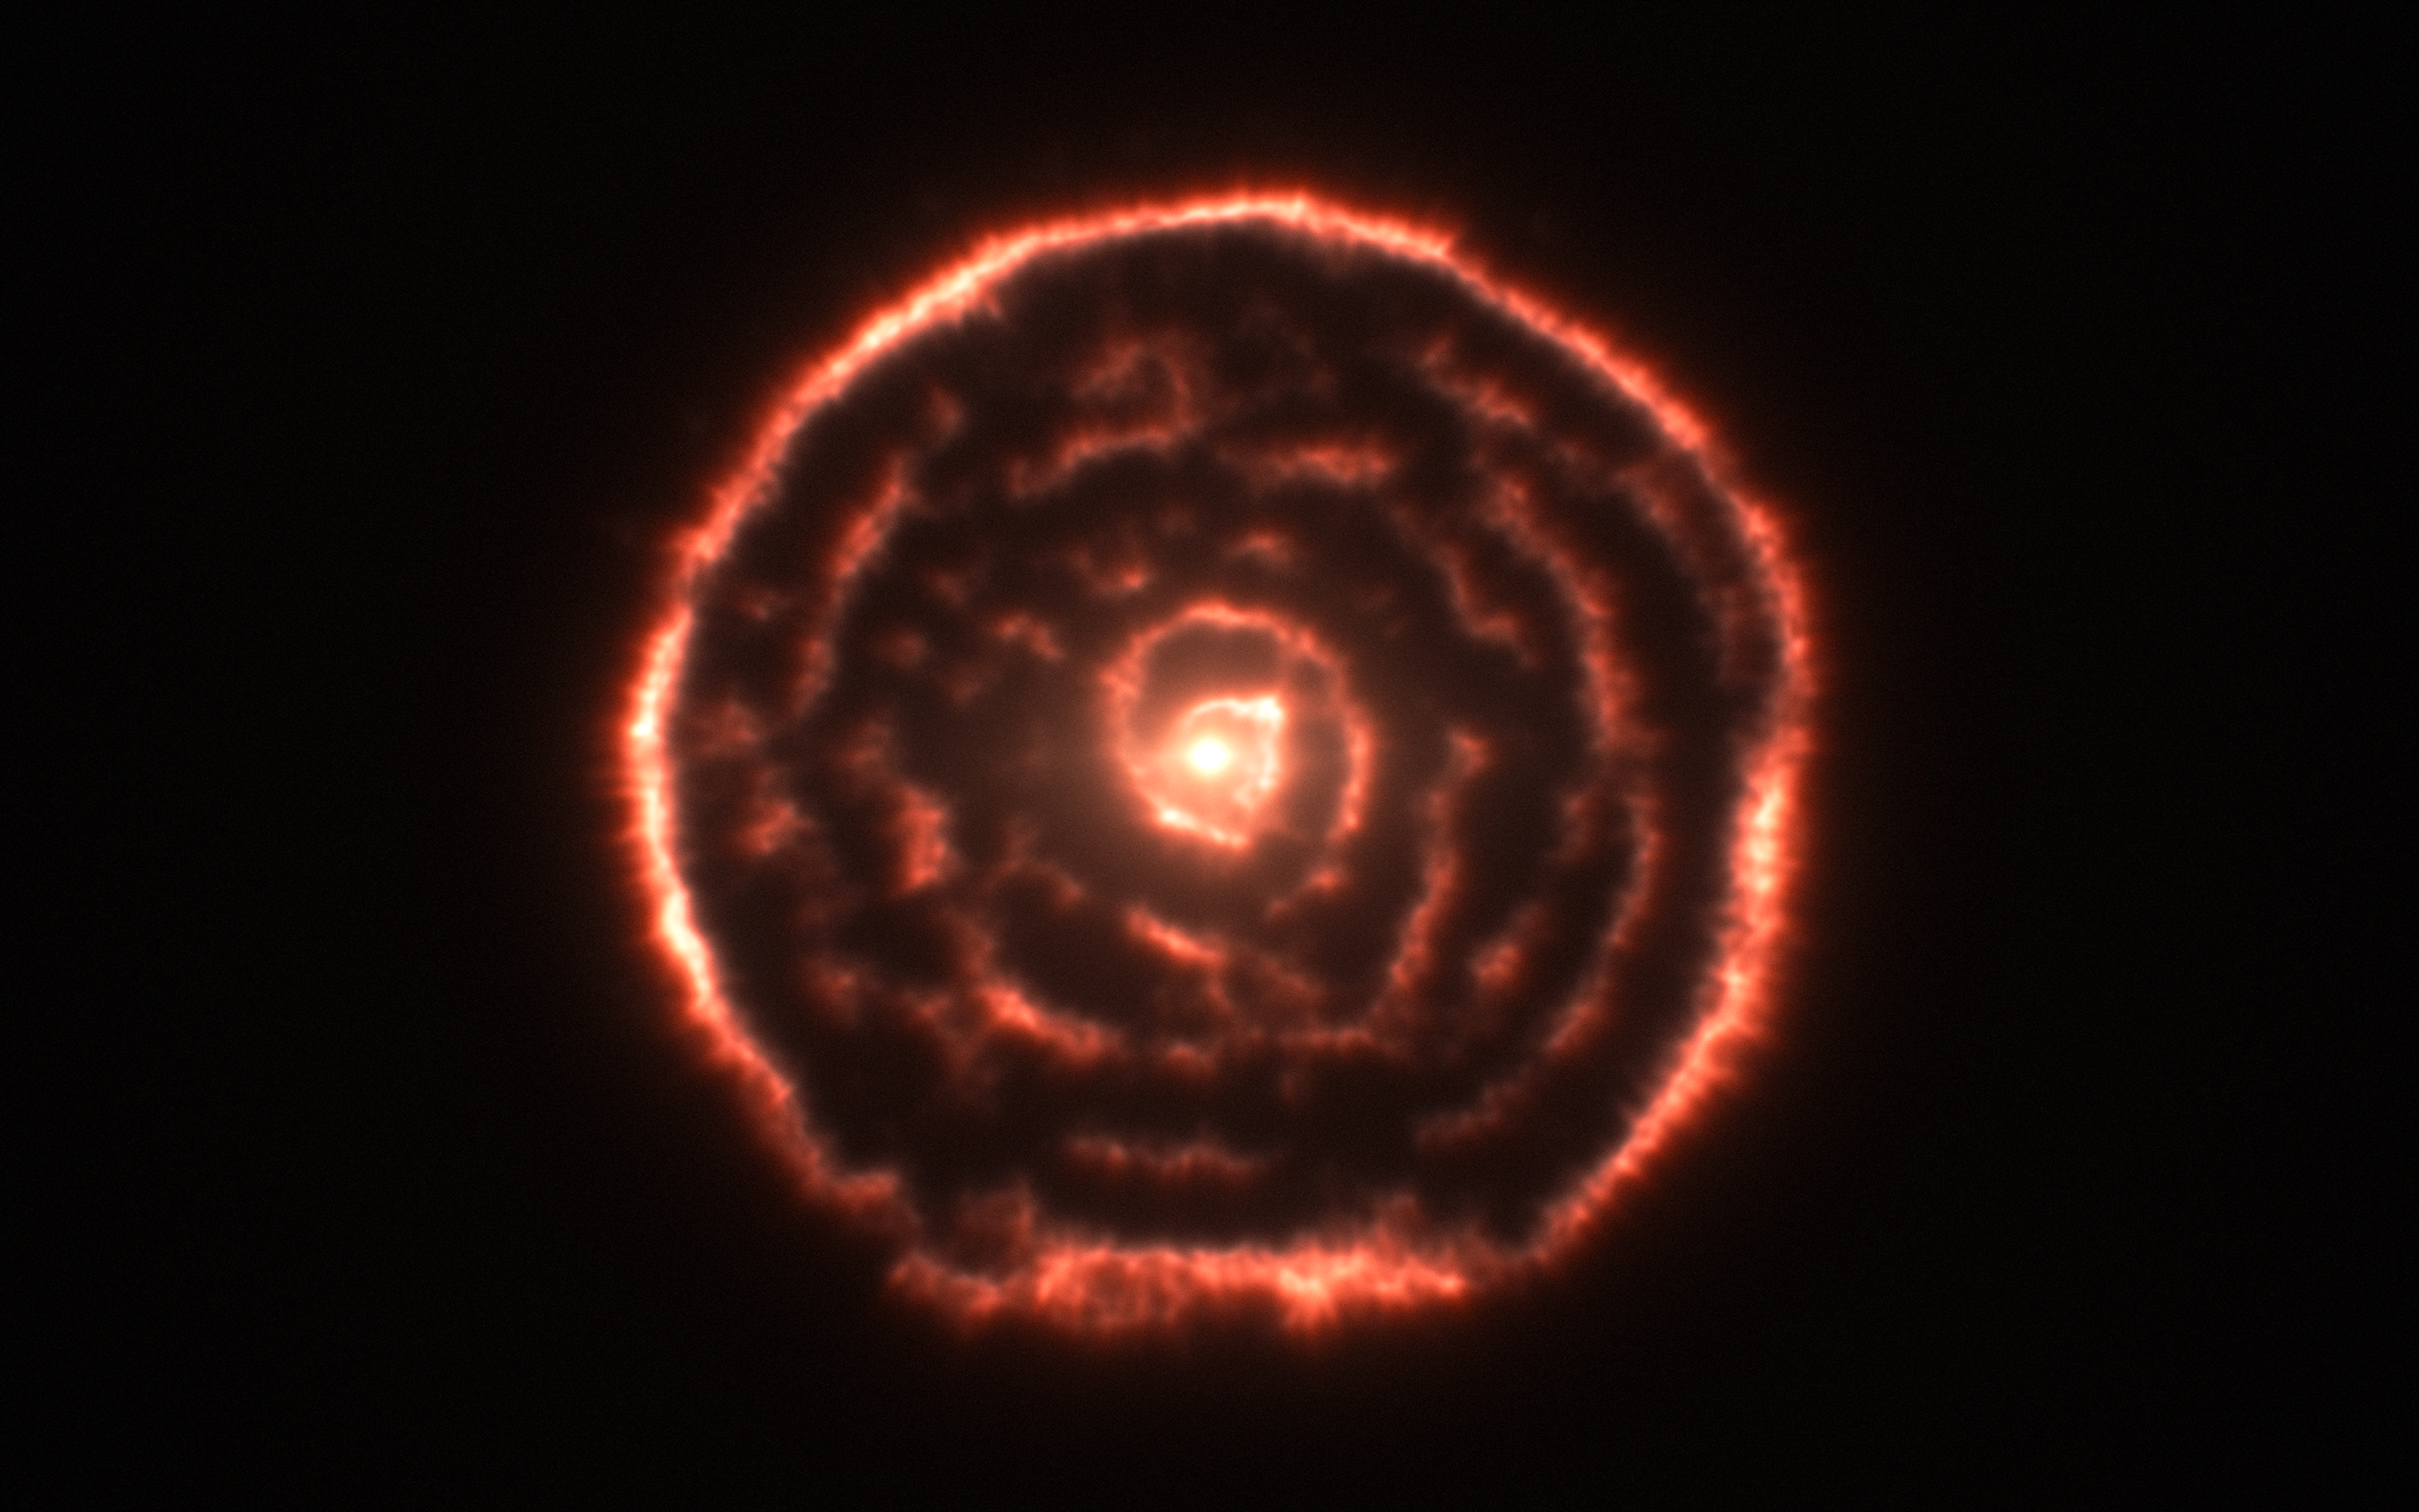

Curious spiral spotted by ALMA around red giant star R Sculptoris

Observations using the Atacama Large Millimeter/submillimeter Array (ALMA) have revealed an unexpected spiral structure in the material around the old star R Sculptoris. This feature has never been seen before and is probably caused by a hidden companion star orbiting the star. This slice through the new ALMA data reveals the shell around the star, which shows up as the outer circular ring, as well as a very clear spiral structure in the inner material.

Credit: ALMA (ESO/NAOJ/NRAO)/M. Maercker et al.